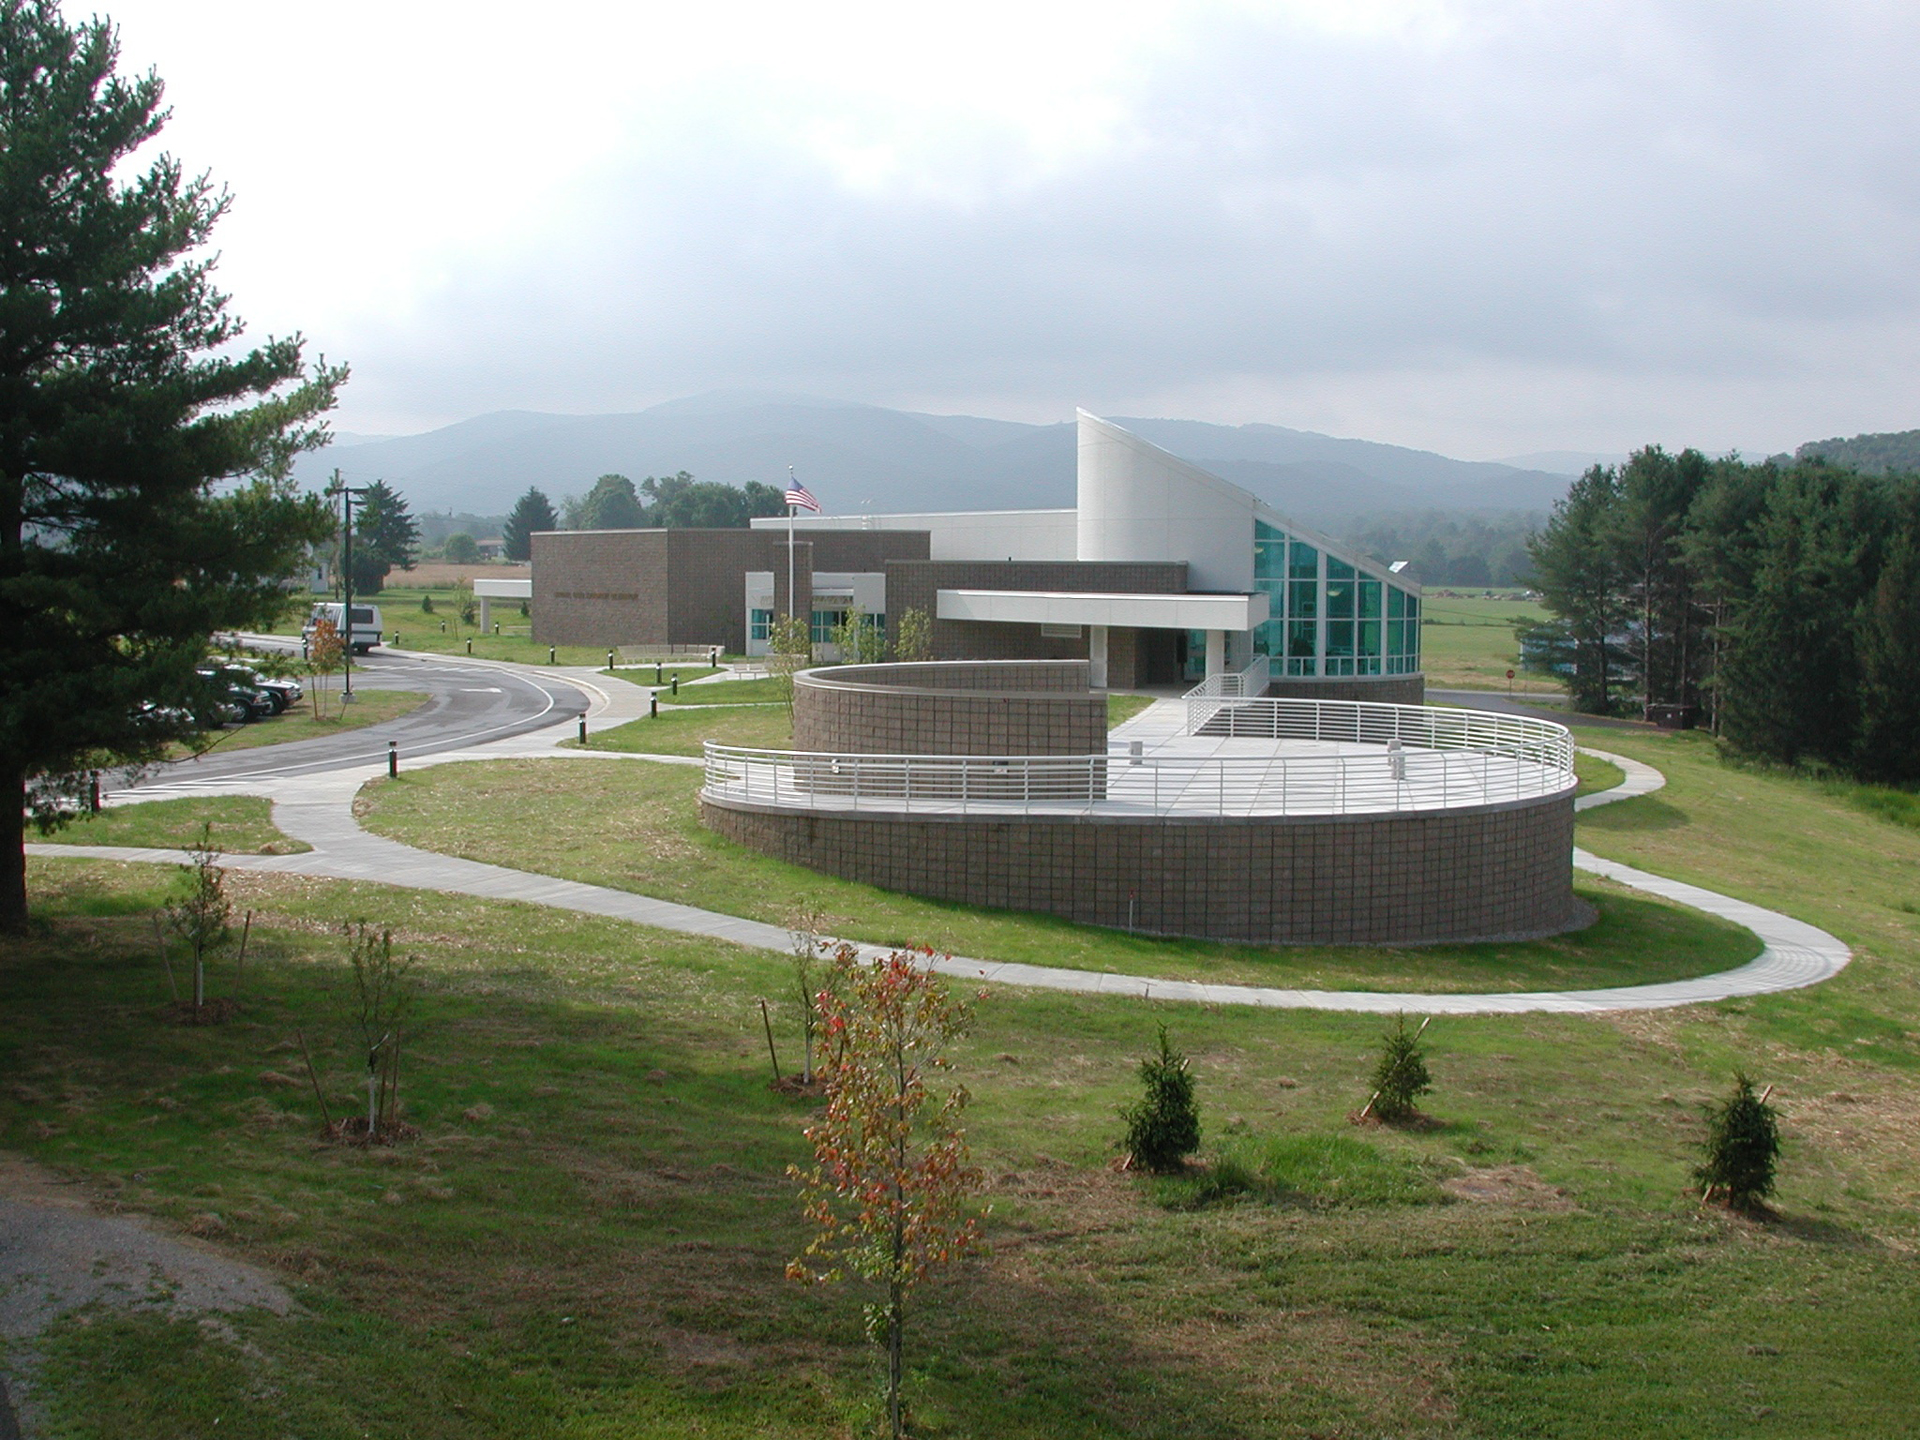

Science Center Grounds

The Green Bank Science Center offers exhibits, live demonstrations, food, shopping, and tours. However, Its grounds are also marked for exploration of the natural landscape of Pocahontas County. Birdwatchers and butterfly enthusiasts stroll the wildflowers and grasslands here.

Credit: NRAO/AUI/NSF